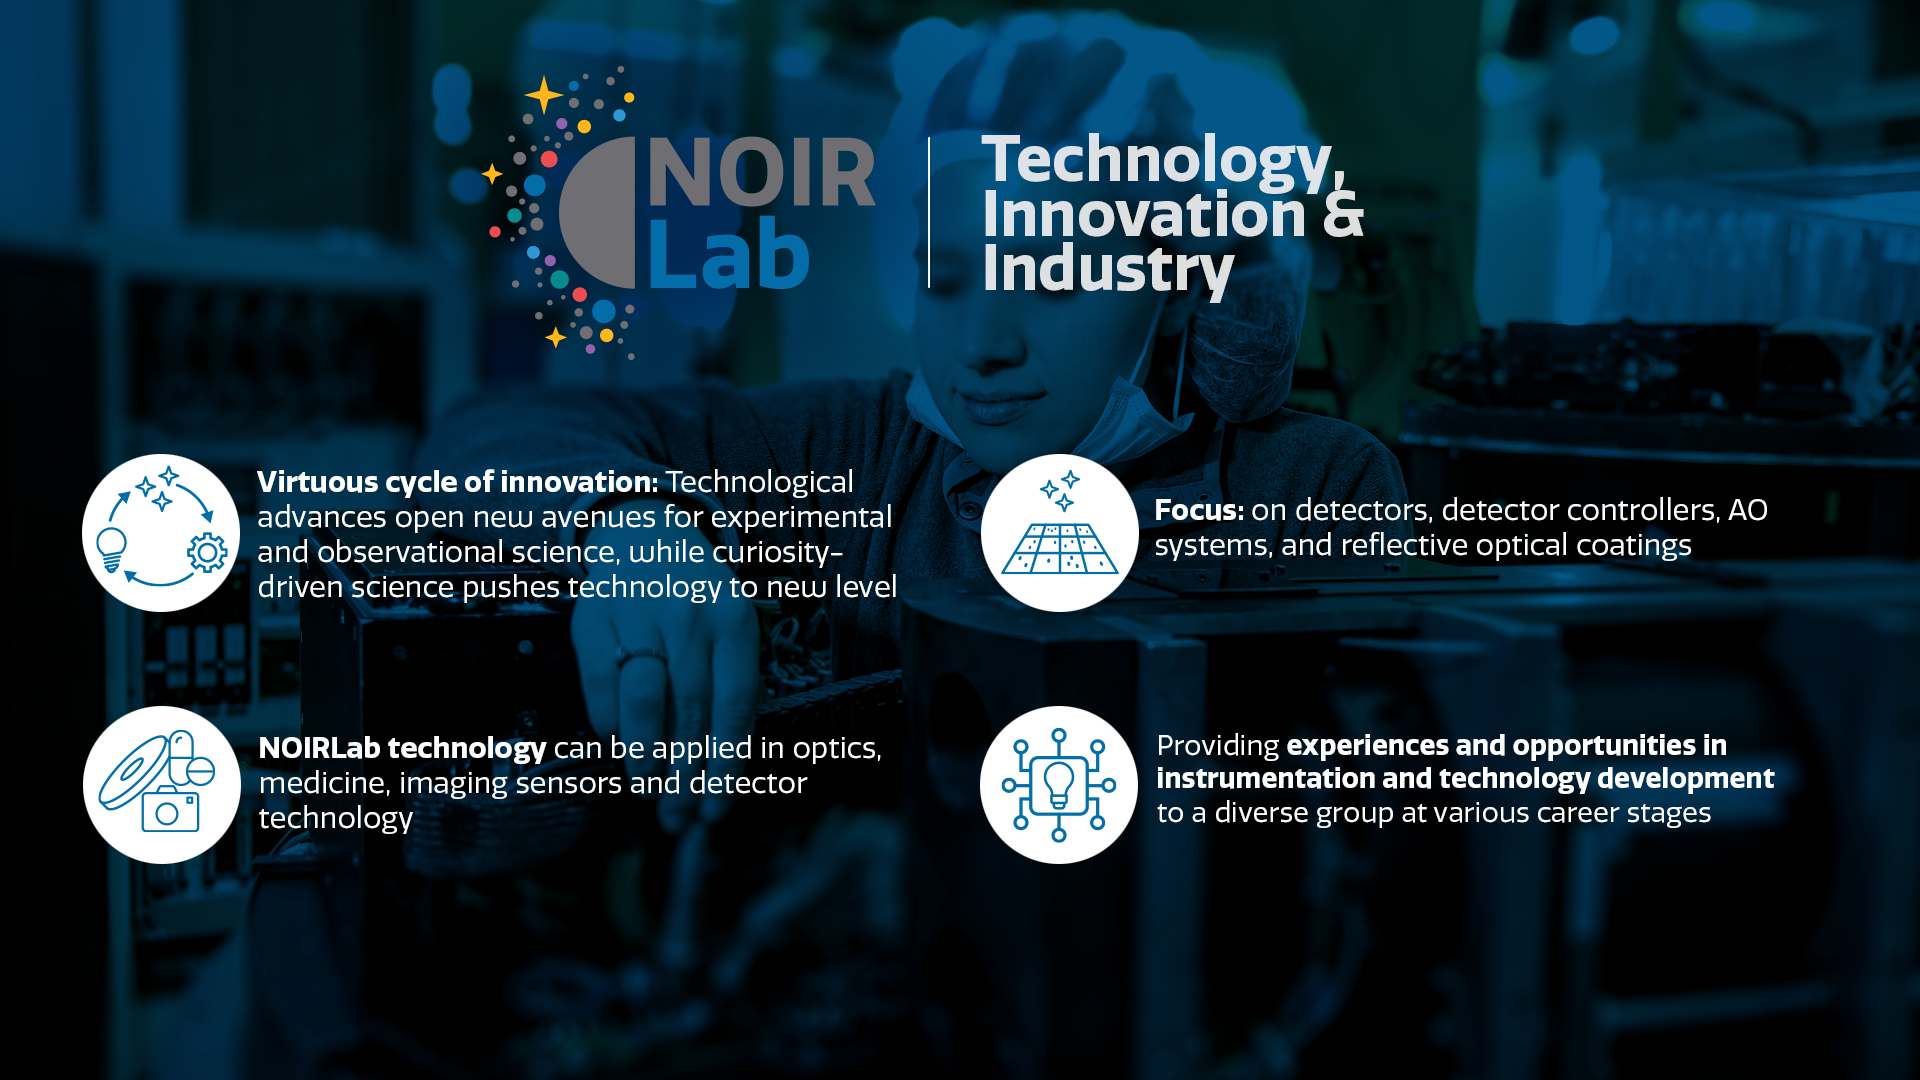

Technology Innovation & Industry

Part of the Foundational Diagrams collection.

Credit: NOIRLab